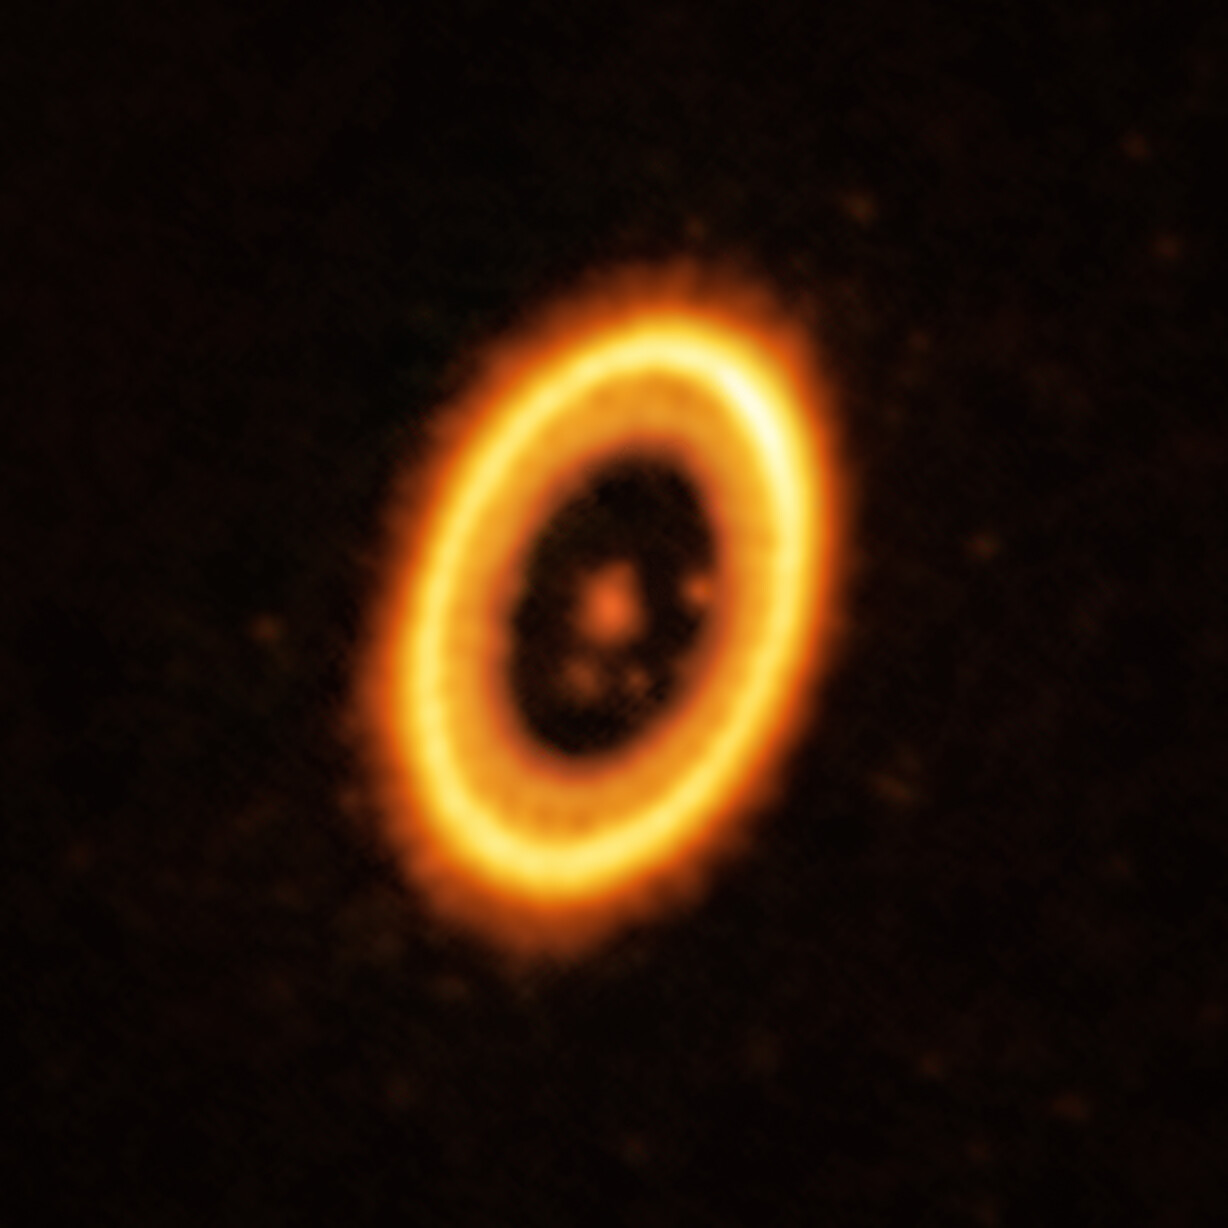

A planet and its Trojan orbiting a star in the PDS 70 system

This image, taken with the Atacama Large Millimeter/submillimeter Array (ALMA), in which ESO is a partner, shows the young planetary system PDS 70, located nearly 400 light-years away from Earth. The system features a star at its centre, around which the planet PDS 70 b is orbiting. On the same orbit as PDS 70b, astronomers have detected a cloud of debris that could be the building blocks of a new planet or the remnants of one already formed. The ring-like structure that dominates the image is a circumstellar disc of material, out of which planets are forming. There is in fact another planet in this system: PDS 70c, seen at 3 o’clock right next to the inner rim of the disc.

Credit: ALMA (ESO/NAOJ/NRAO) / Balsalobre-Ruza et al